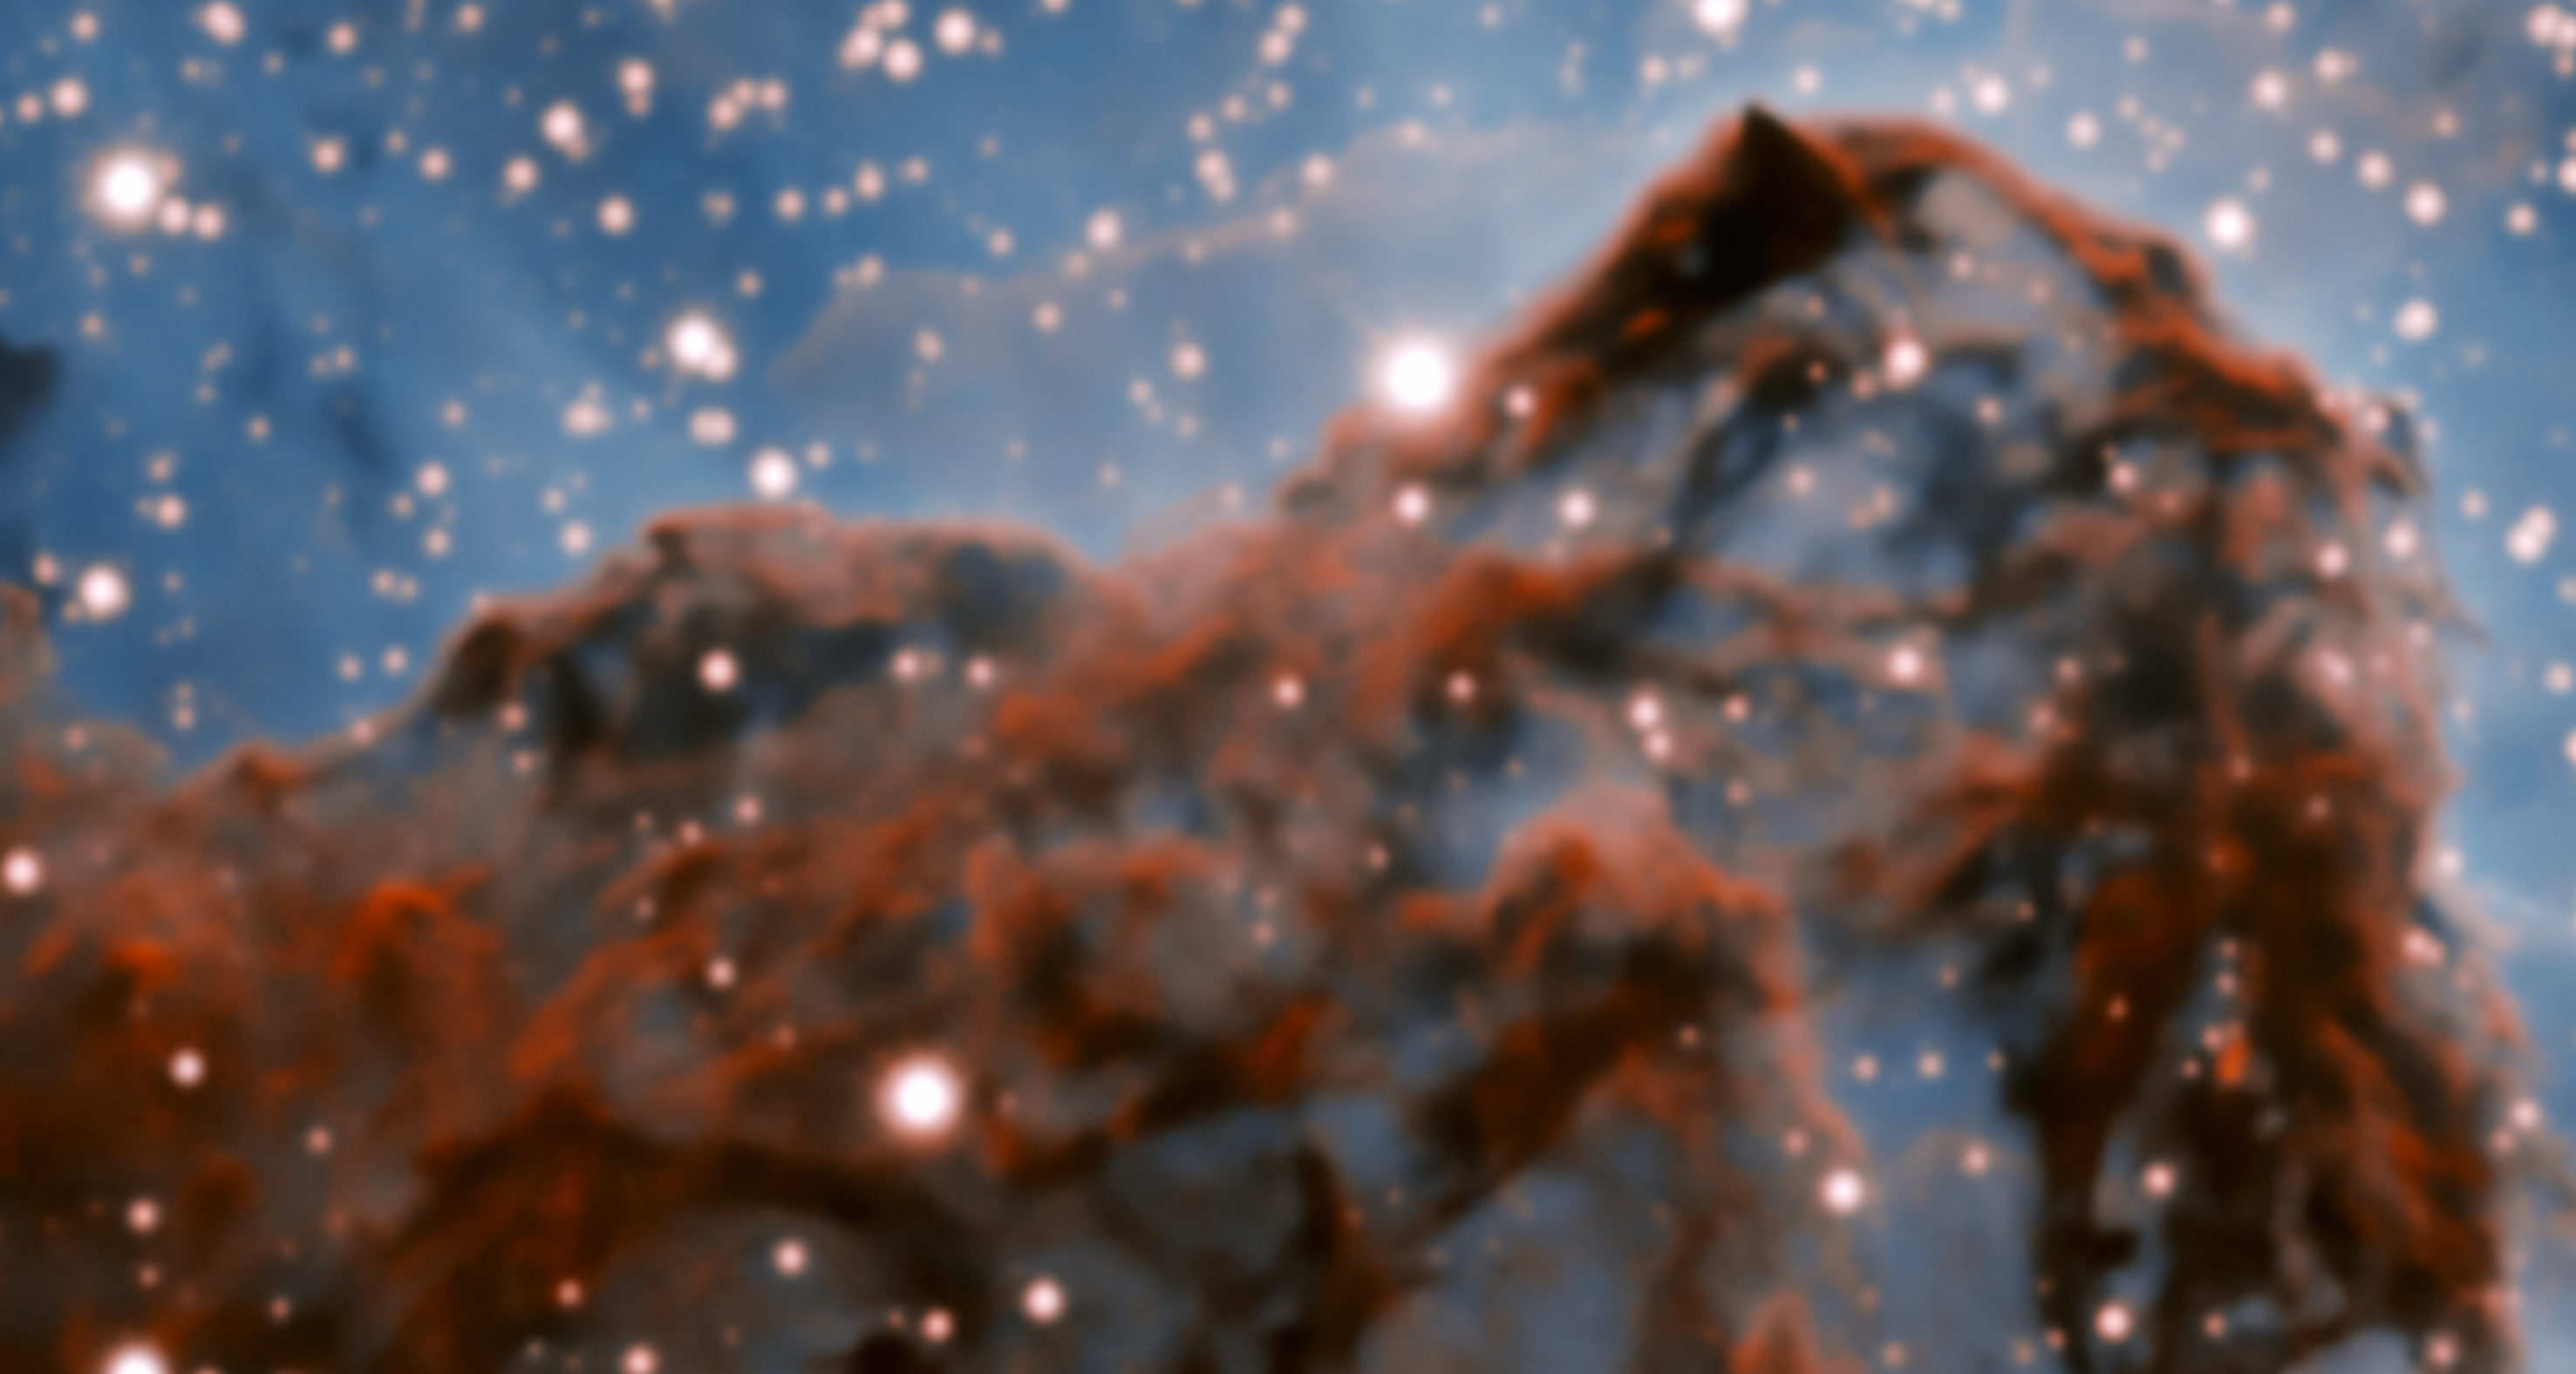

Carina Nebula Western Wall (without adaptive optics)

A 50-trillion-km (33-trillion-mile, or 5 light-year) long section of the western wall in the Carina Nebula, observed without adaptive optics.

Credit: International Gemini Observatory/NOIRLab/NSF/AURA Acknowledgment: PI: Patrick Hartigan (Rice University) Image processing: Patrick Hartigan (Rice University), Travis Rector (University of Alaska Anchorage), Mahdi Zamani & Davide de Martin